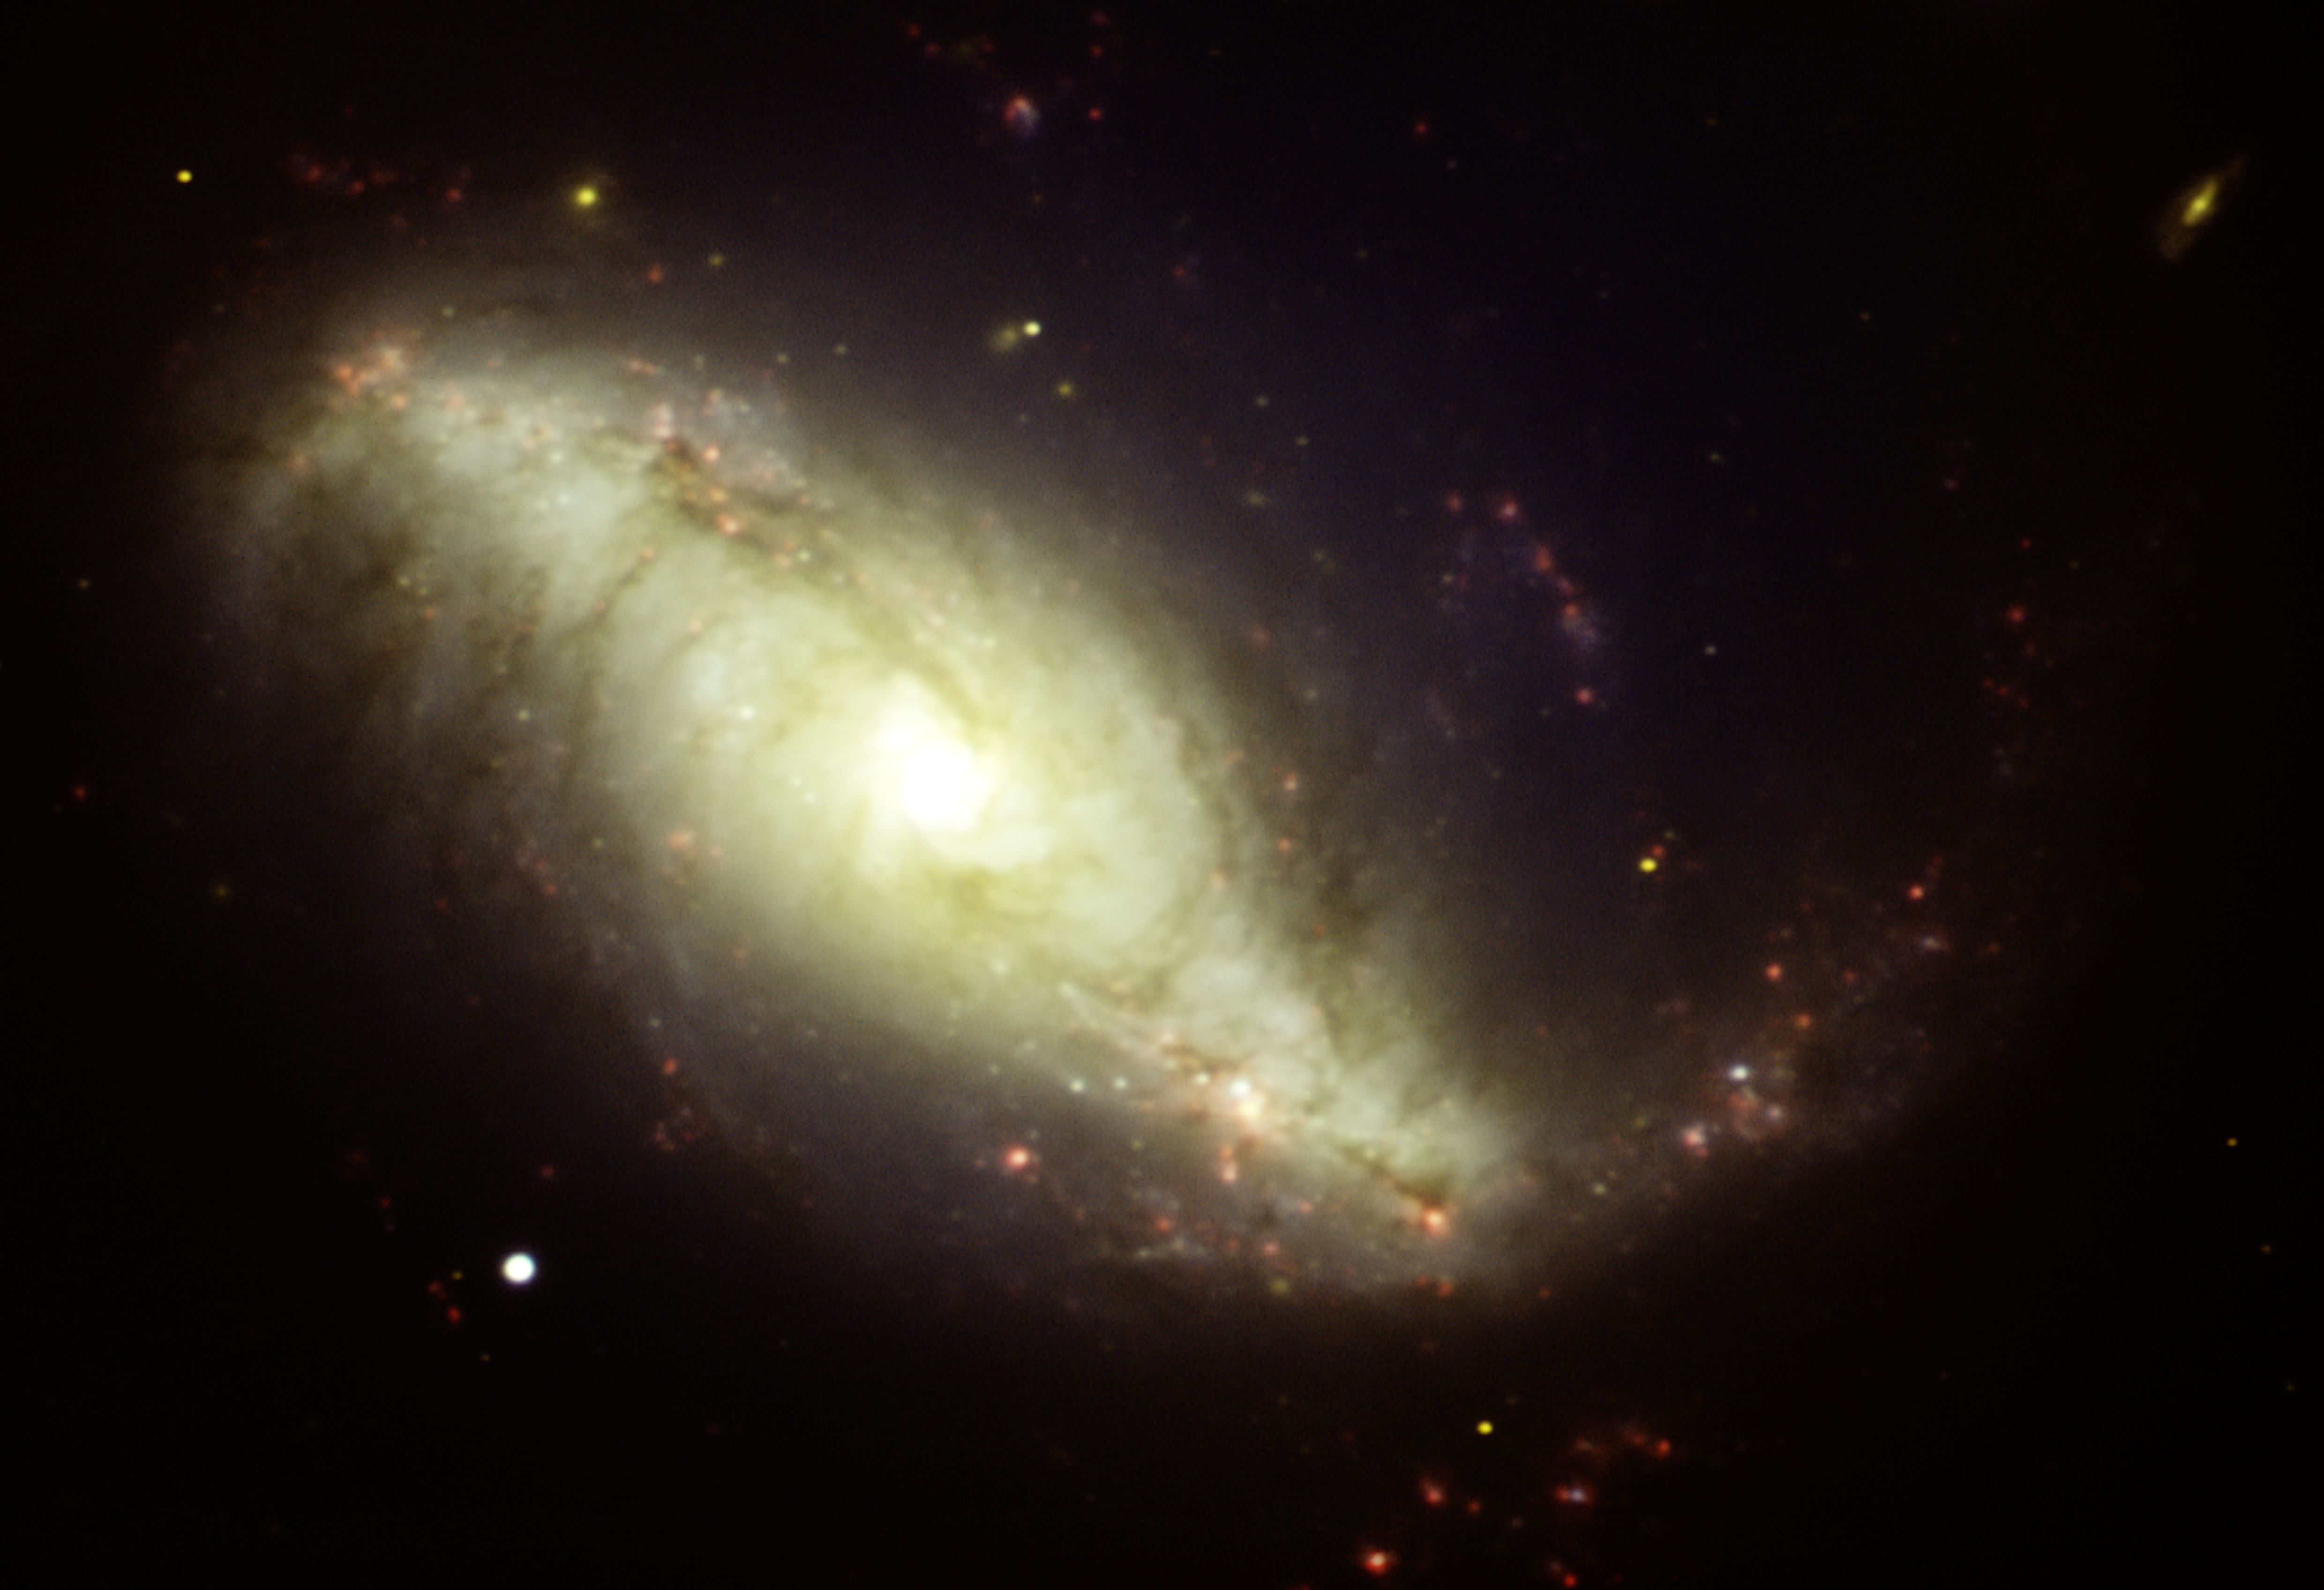

Gemini GMOS image of the barred spiral galaxy NGC 7552

Gemini GMOS image of the barred spiral galaxy NGC 7552. Benjamin Reynolds, a 10th grade student at Sutherland Shire Christian School, suggested this target for Australia’s 2011 Gemini School Astronomy Contest and won. The picture consists of separate images taken with different filters: H-alpha (red), g (blue), r (green), and i (yellow).

Credit: International Gemini Observatory/NOIRLab/NSF/AURA/B. Reynolds (Sutherland Shire Christian School)/T. Rector (University of Alaska, Anchorage)/Australian Gemini Office.